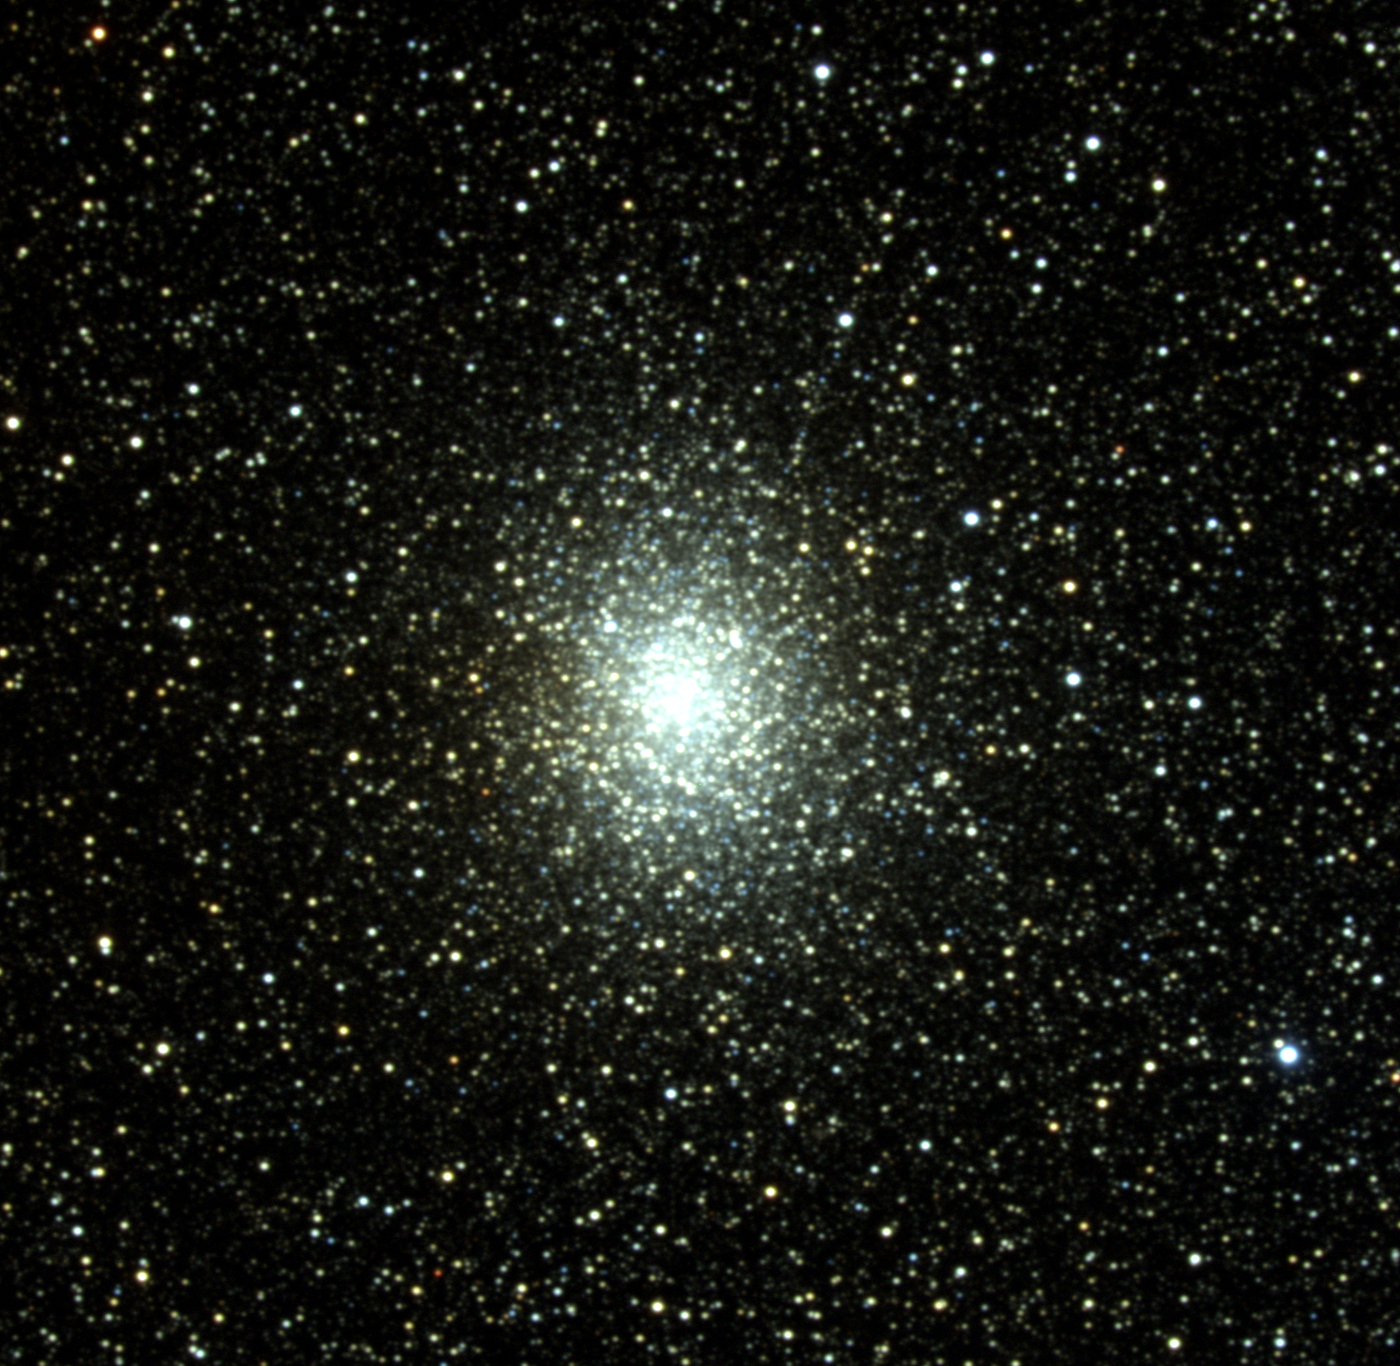

M19, NGC 6273

M19 is a globular cluster in the constellation of Ophiuchus, located about nine degrees above (north) of the galactic plane and slightly west of the line of sight from Earth to the galactic center. It's actually on the opposite side of the galactic center from Earth, so despite being over 28000 light-years from Earth, M19 is one of the Messier globulars closest to the center of the Milky Way, at a little more than 5000 light-years. M19 is moving away from us at a rate of 146 kilometers per second. M19 is a rich, fairly dense globular cluster, and one of the most elongated. The distance along its major axis is around 65 light-years. The brightest stars have an average magnitude of 14.8, and although its total absolute magnitude is -9, the apparent magnitude to us is 6.8. This is bright enough for easy viewing through binoculars and small telescopes. Because of its location near the plane and central region of the Milky Way, it has a background of faint dust and appears embedded in a rich field of stars. As with other globular clusters, which are the oldest, densest, and most populous star clusters in the Milky Way, M19 is made up of stars that are all the same age. These are amongst the oldest stars in our Galaxy, at an age of about 13 billion years. Because the stars in a globular cluster are all the same age and all at the same distance from Earth, they provide an excellent laboratory in which astronomers can study stellar evolution. The stars of a globular cluster can also be used to understand "standard candles", which is to say, types of stars that all have the same intrinsic brightness, and can therefore be used to measure distances. One such type is RR-Lyrae variables, only four of which are observed in M19. This picture was created from six images taken in July 1997 at the KPNO 0.9-meter telescope during the summer Research Experiences for Undergraduates (REU) program operated at the Kitt Peak National Observatory and supported by the National Science Foundation. Image size 15.9x15.5 arc minutes.

Credit: Doug Williams, REU Program/NOIRLab/NSF/AURA